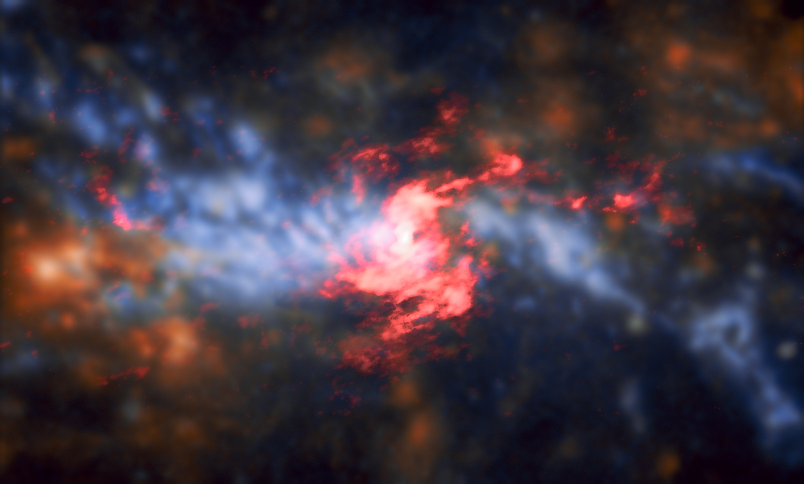

Glowing Core of Brilliant Galaxy NGC 5643

This composite image shows the center of a galaxy named NGC 5643. This galaxy is located 55 million light-years from Earth in the constellation of Lupus (The Wolf). It is one of a class of objects known as a Seyfert galaxy. Seyfert galaxies have very luminous centers — thought to be powered by material being accreted onto a supermassive black hole lurking within — that can also be shrouded and obscured by clouds of dust and intergalactic material. As a result, it can be difficult to observe the active center of a Seyfert galaxy. NGC 5643 poses a further challenge; it is viewed at a high inclination, making it even trickier to view its inner workings. However, scientists have used the Atacama Large Millimeter/submillimeter Array (ALMA) together with archival data from the Multi Unit Spectroscopic Explorer (MUSE) instrument on ESO’s Very Large Telescope to reveal this view of NGC 5643 — complete with energetic outflowing ionized gas pouring out into space. These impressive outflows stretch out on either side of the galaxy and are caused by matter being ejected from the accretion disk of the supermassive black hole at NGC 5643’s core. Combined, the ALMA and VLT data show the galaxy’s central region to have two distinct components: a spiraling, rotating disk (ALMA data shown in red) consisting of cold molecular gas traced by carbon monoxide, and the outflowing gas, traced by ionized oxygen and hydrogen (VLT data shown in blue-orange hues) perpendicular to the inner nuclear disk.

Credit: ESO/A. Alonso-Herrero et al.; ALMA (ESO/NAOJ/NRAO)